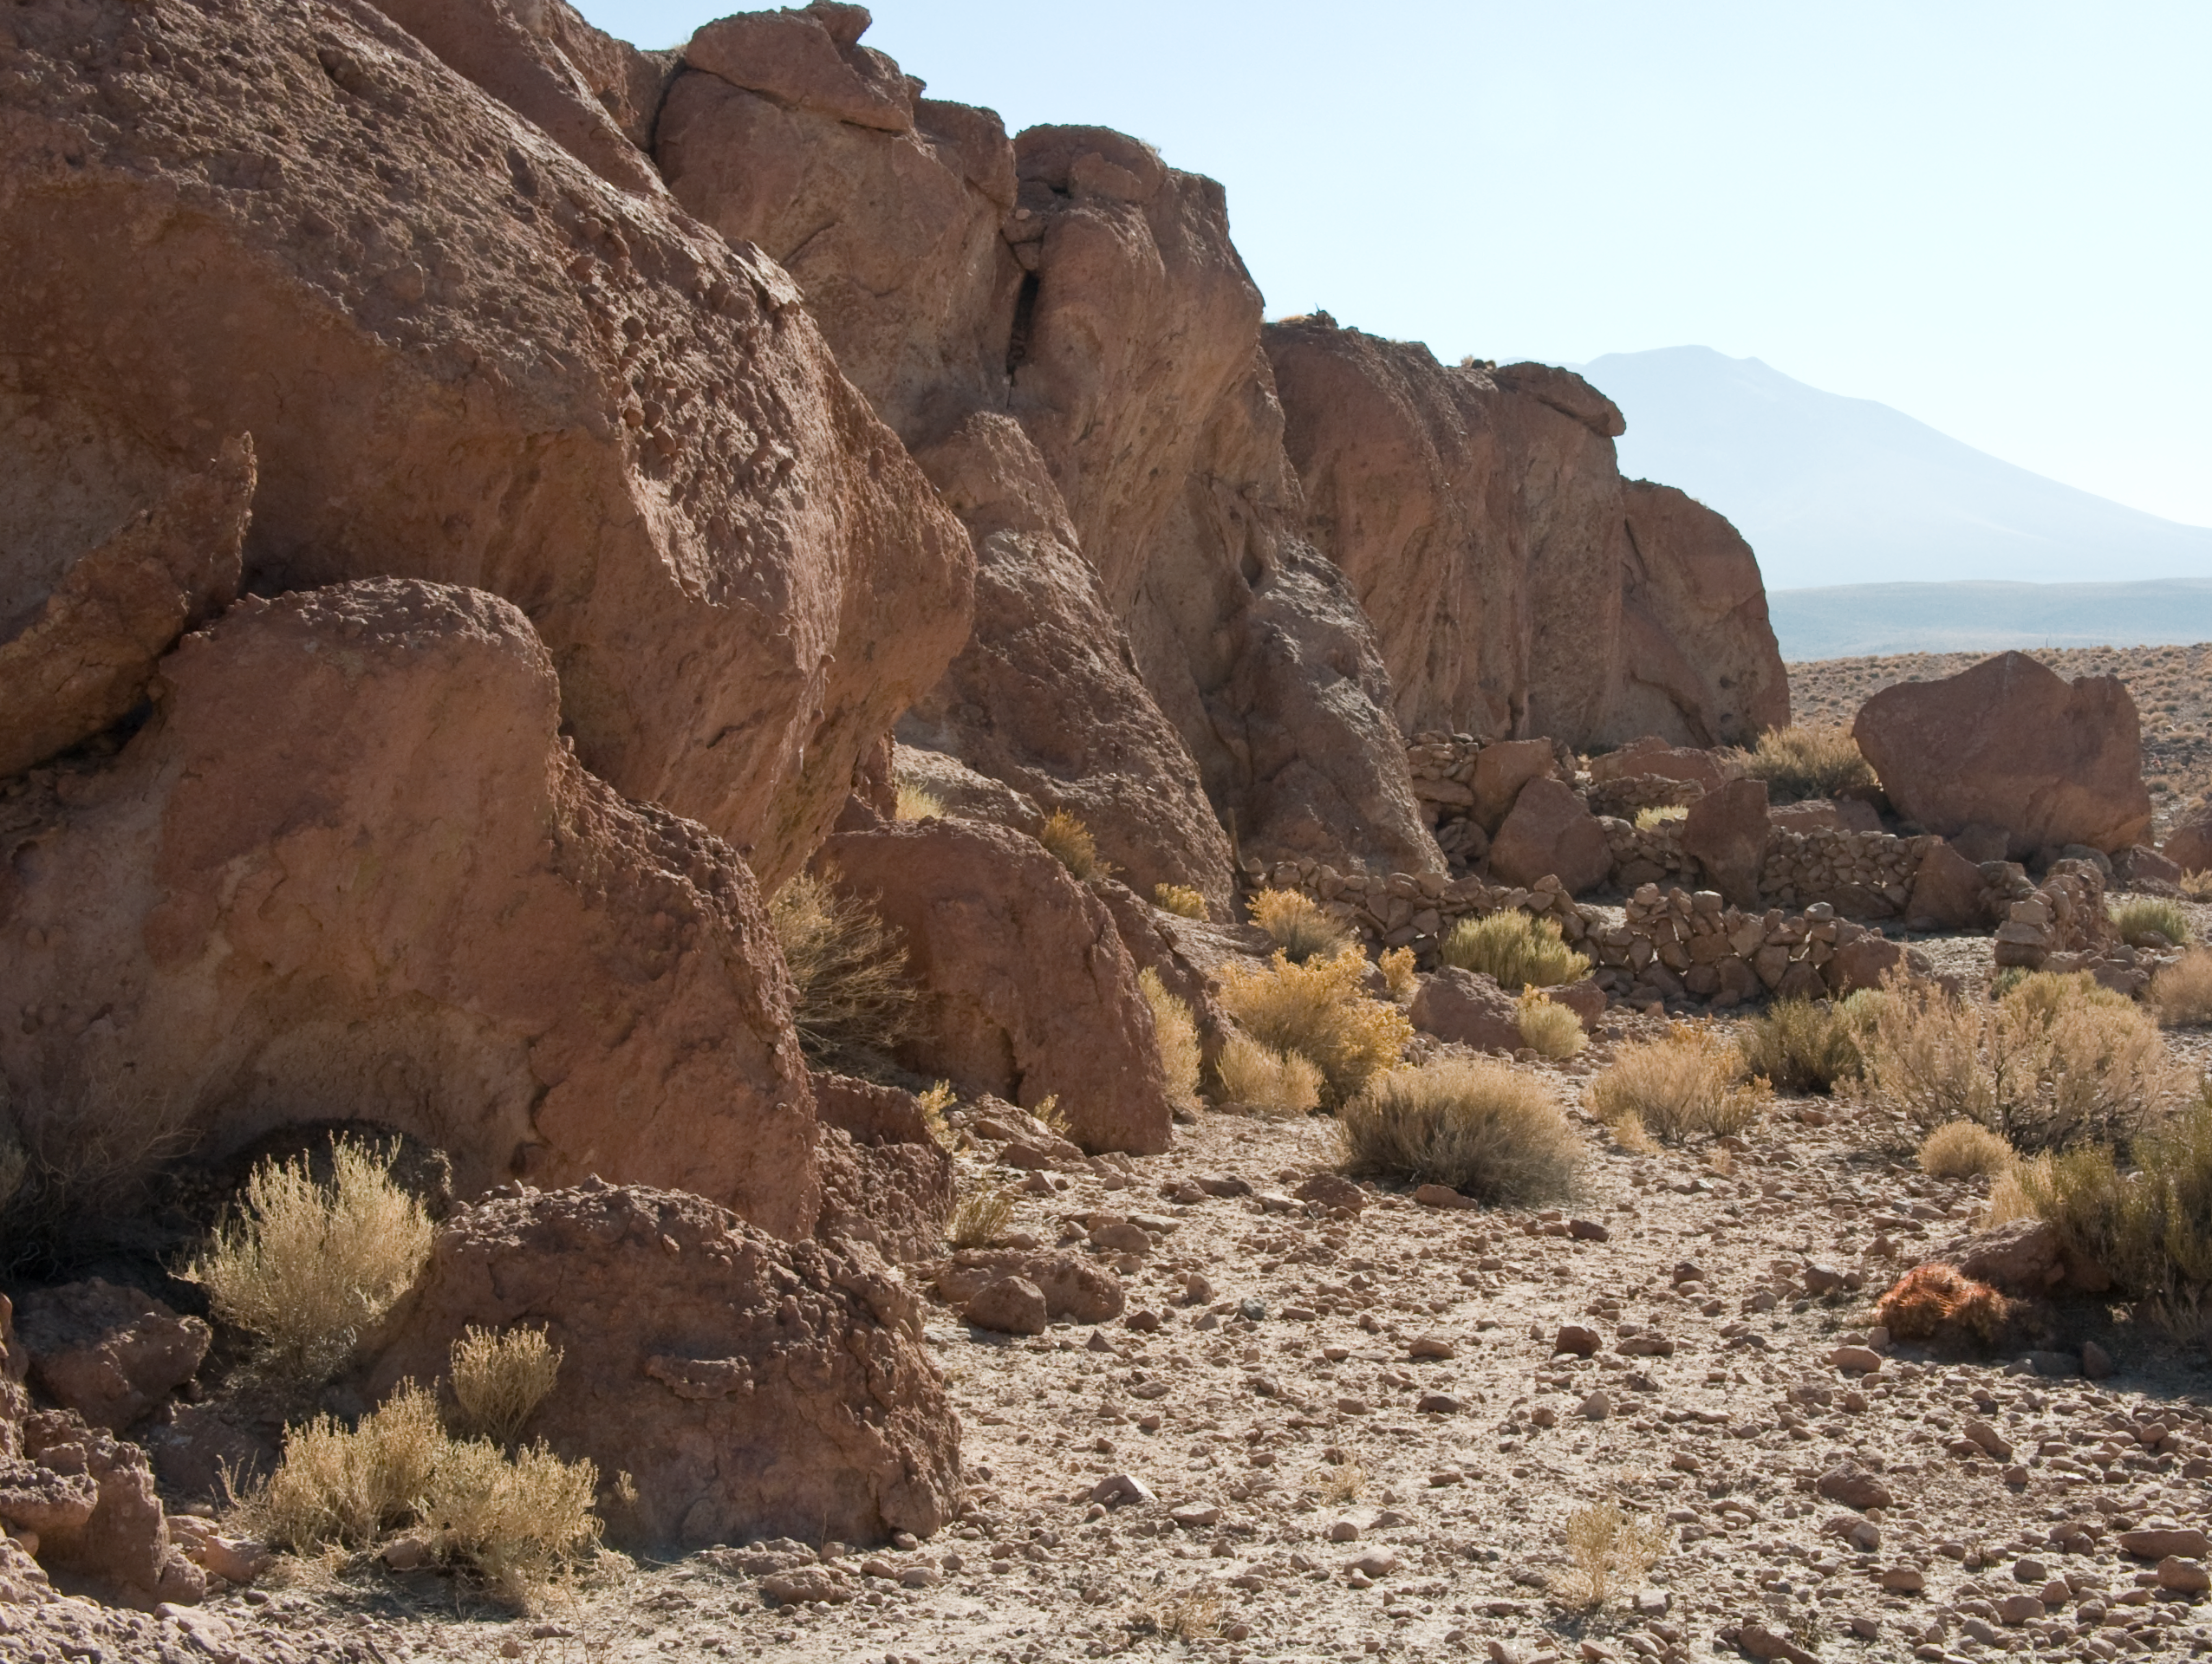

ALMA site

The natural environment around the ALMA site. This picture was obtained in August 2004.

Credit: ESO